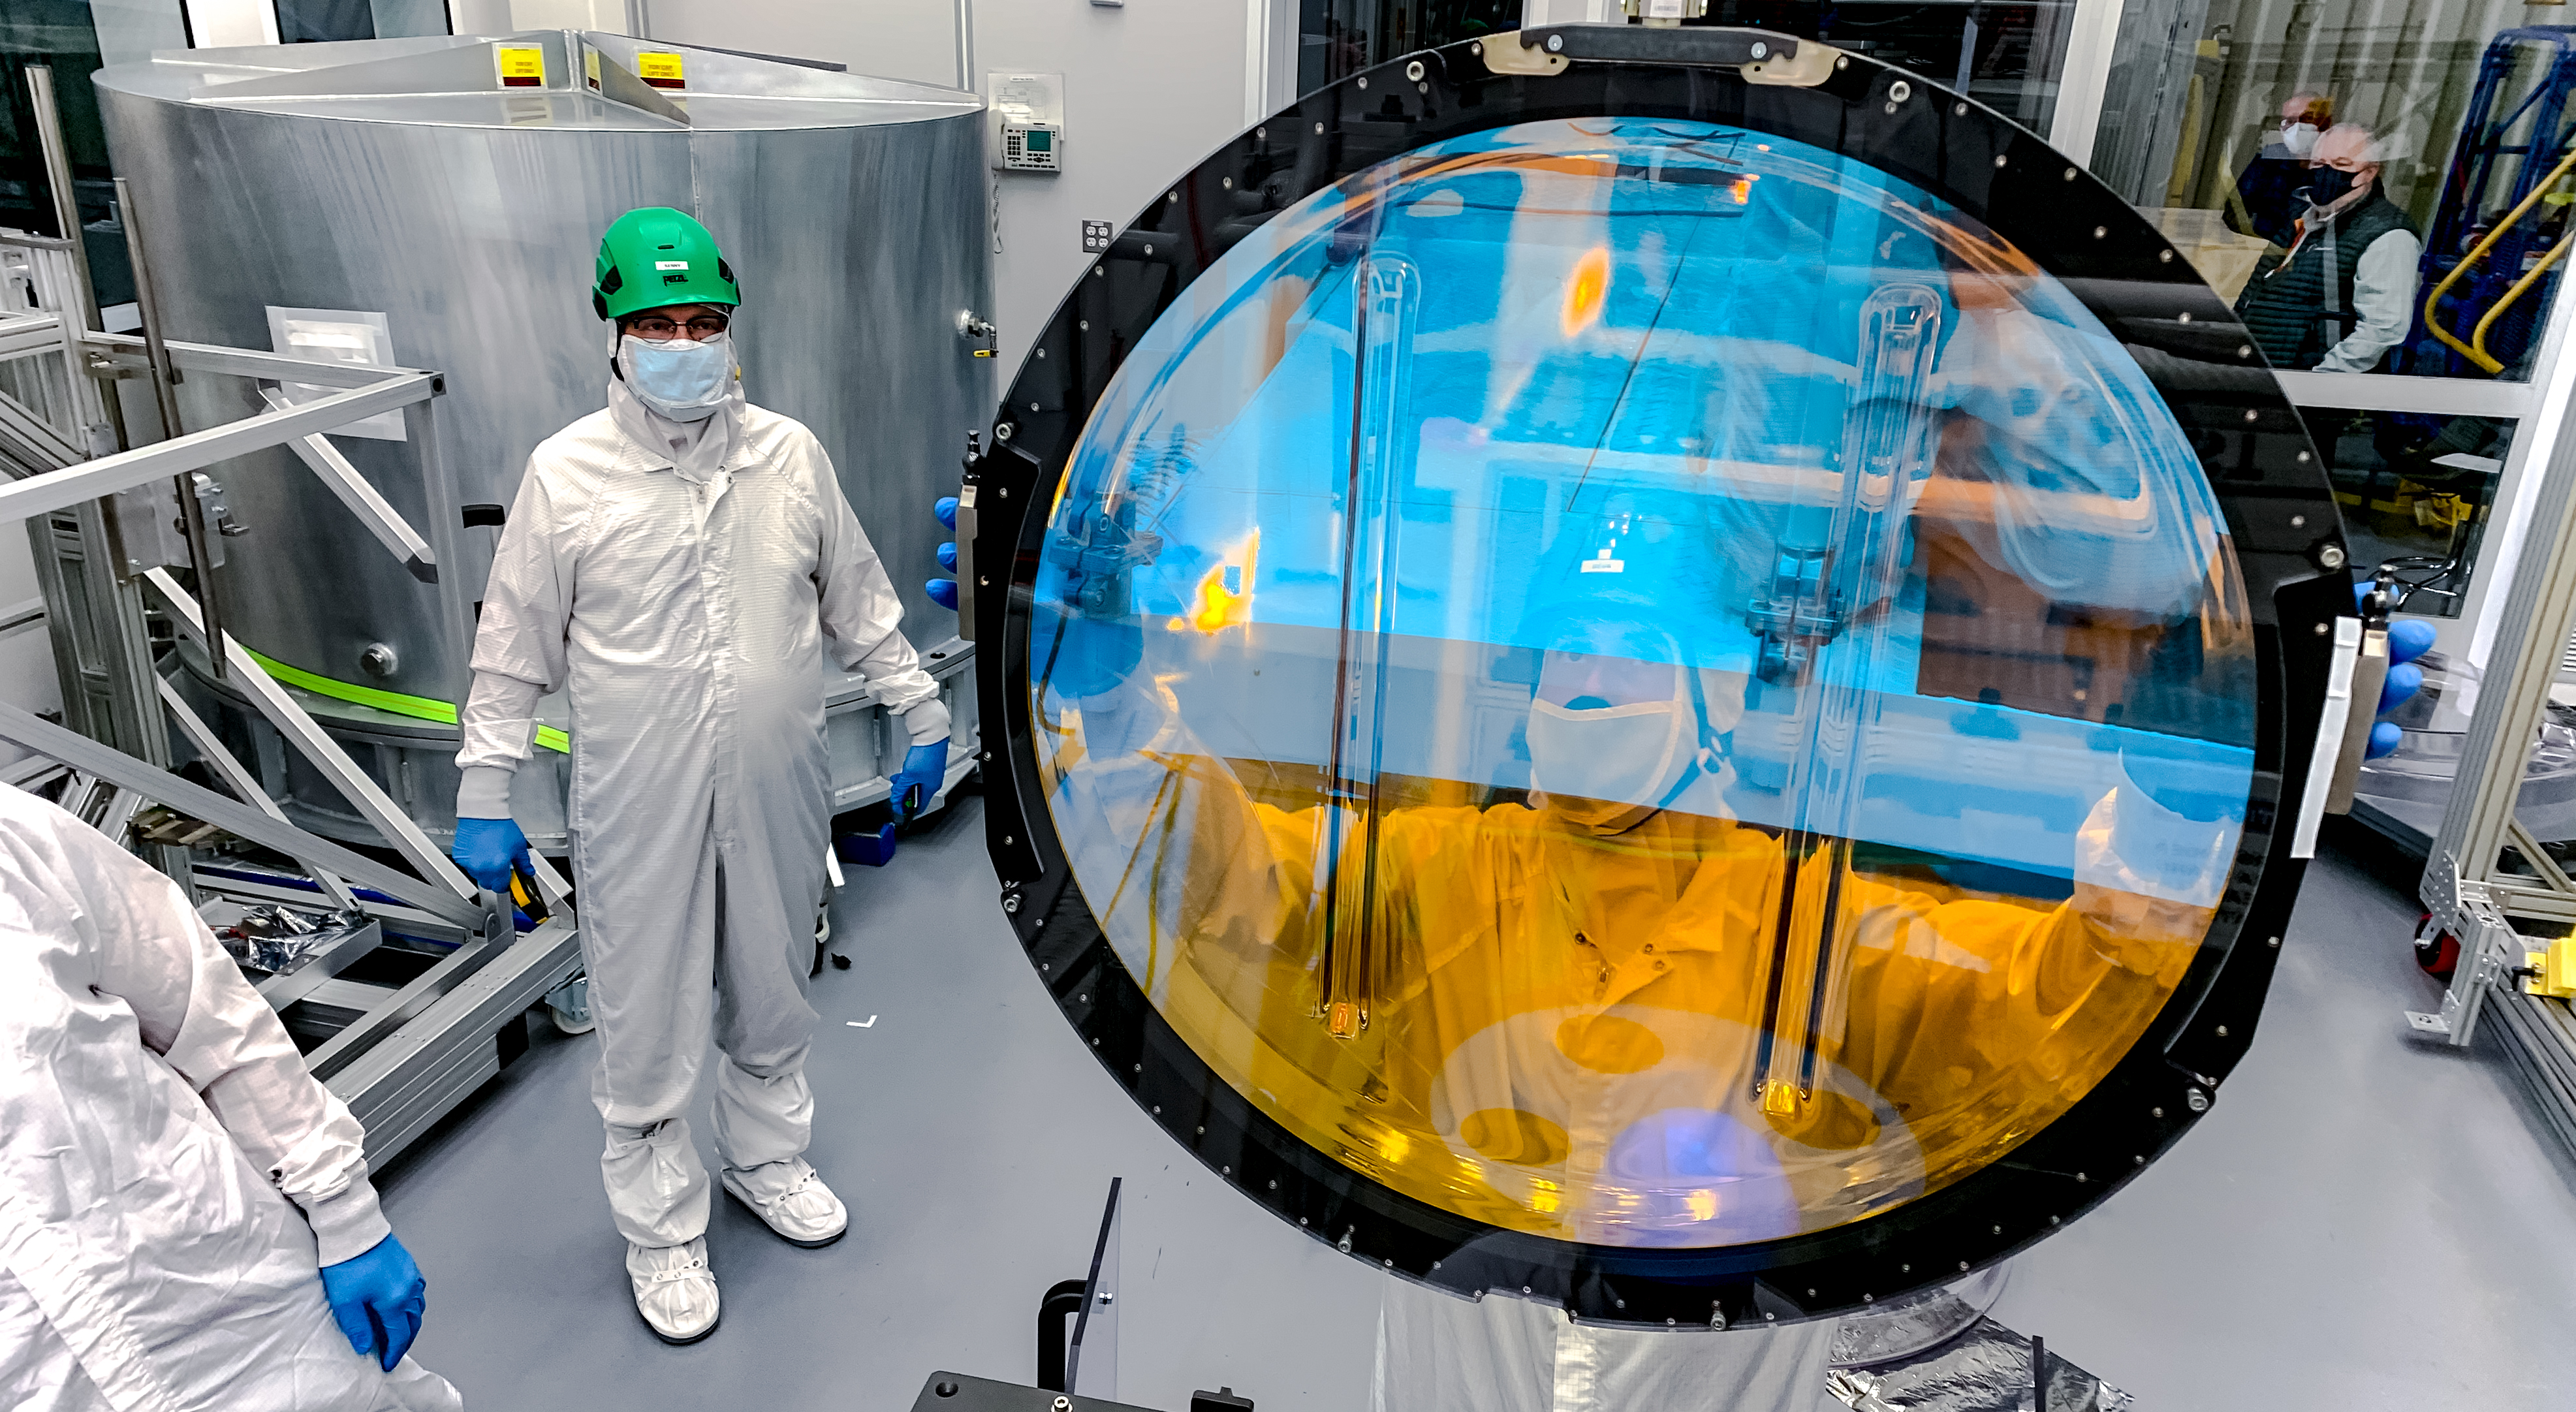

LSST R-Band Optical Filter

SLAC's LSST team, including Mike Silva seen behind the filter, carefully unpack, examine, test and store the r-band filter, the first of six optic filters that will be part of the completed LSST Camera.

Credit: Jacqueline Ramseyer Orrell/SLAC National Accelerator Laboratory